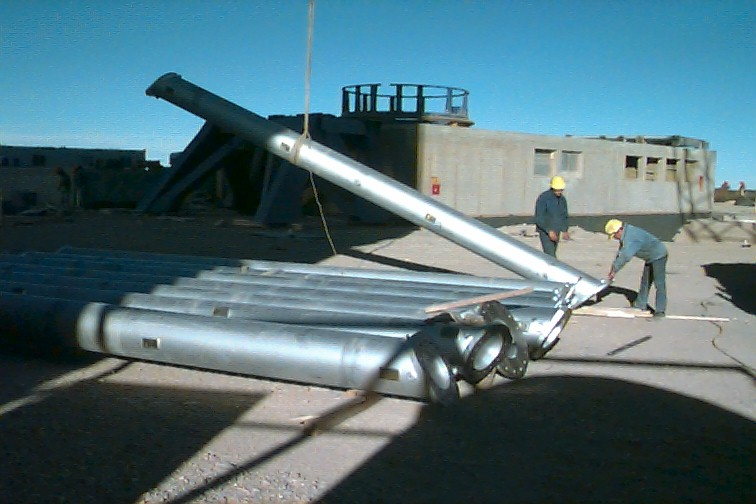

Installation of the Serrurier struts

When the second part of the centerpiece has also been put into place, the time comes to install the Serrurier struts. They form the connection between the centerpiece and the upper assembly that carries the secondary mirror. On this photo, the first of the eight struts is being lifted into the enclosure. The concrete building which will house the interferometric laboratory is seen in the background.

Credit: ESO